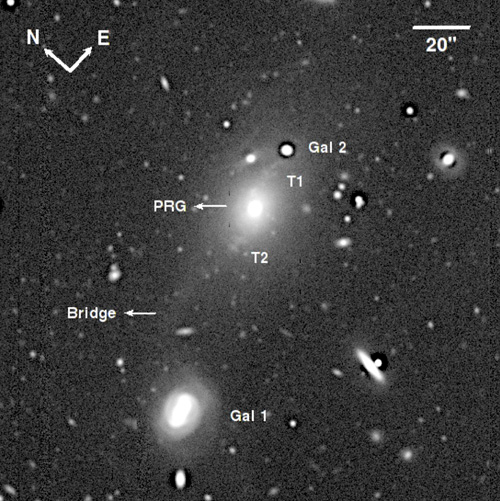

Radio galaxy PKS 0349-27

The radio galaxy PKS 0349-27 is linked to two nearby galaxies (labelled as Gal 1 and Gal2). Tidal tails (T1 and T2) are also detected.

Credit: International Gemini Observatory/NOIRLab/NSF/AURA